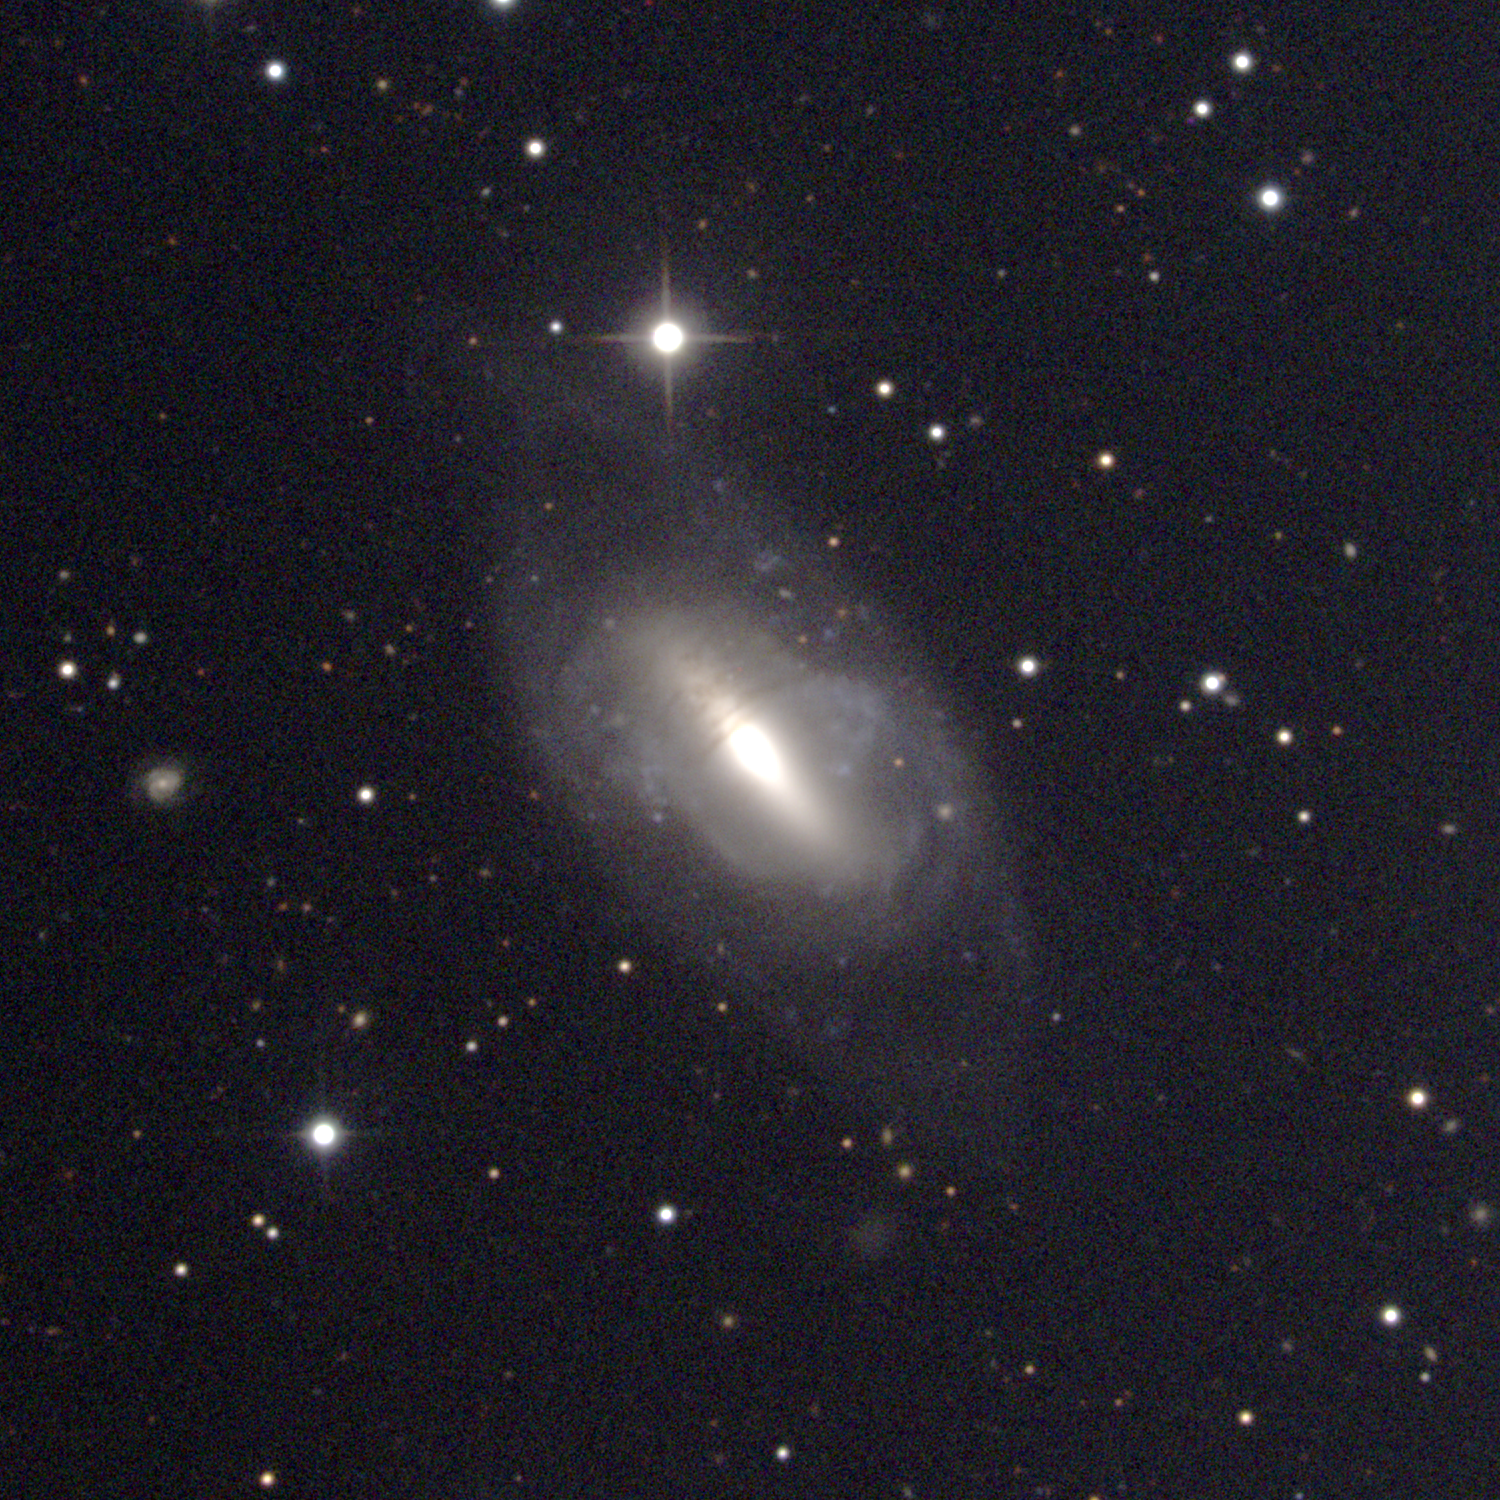

NGC 2685

NGC2685 is an interesting polar ring galaxy in the constellation Ursa Major. It is also called the Helix Galaxy or the Pancake Galaxy. It has a set of unusual whorls, or helical filaments, surrounding the central spindle of a relatively normal S0 galaxy, and was called the most unusual galaxy in the Shapley-Ames catalogue. Sometimes classified as SB0(pec), NGC2685 is odd enough to appear as number 336 in Arp's Atlas of Peculiar Galaxies. Polar ring galaxies are dynamically peculiar, having a ring of gas, stars and dust orbiting in a plane almost perpendicular to the normal flat plane of the host galaxy, that is, they contain two separate velocity systems whose axes are perpendicular. The most popular view says that such galaxies are the result of an interaction, up to and including a complete merger with another galaxy. NGC2685 also shows weak emission lines in the optical, and none in the infrared, making it an atypical member of the class of active galaxies called LINERS. The present picture is a color composite of CCD images from the 0.9-meter telescope of the Kitt Peak National Observatory, near Tucson, Arizona, taken in November 1998. Image size 8.5 arc minutes.

Credit: NOIRLab/AURA/NSF